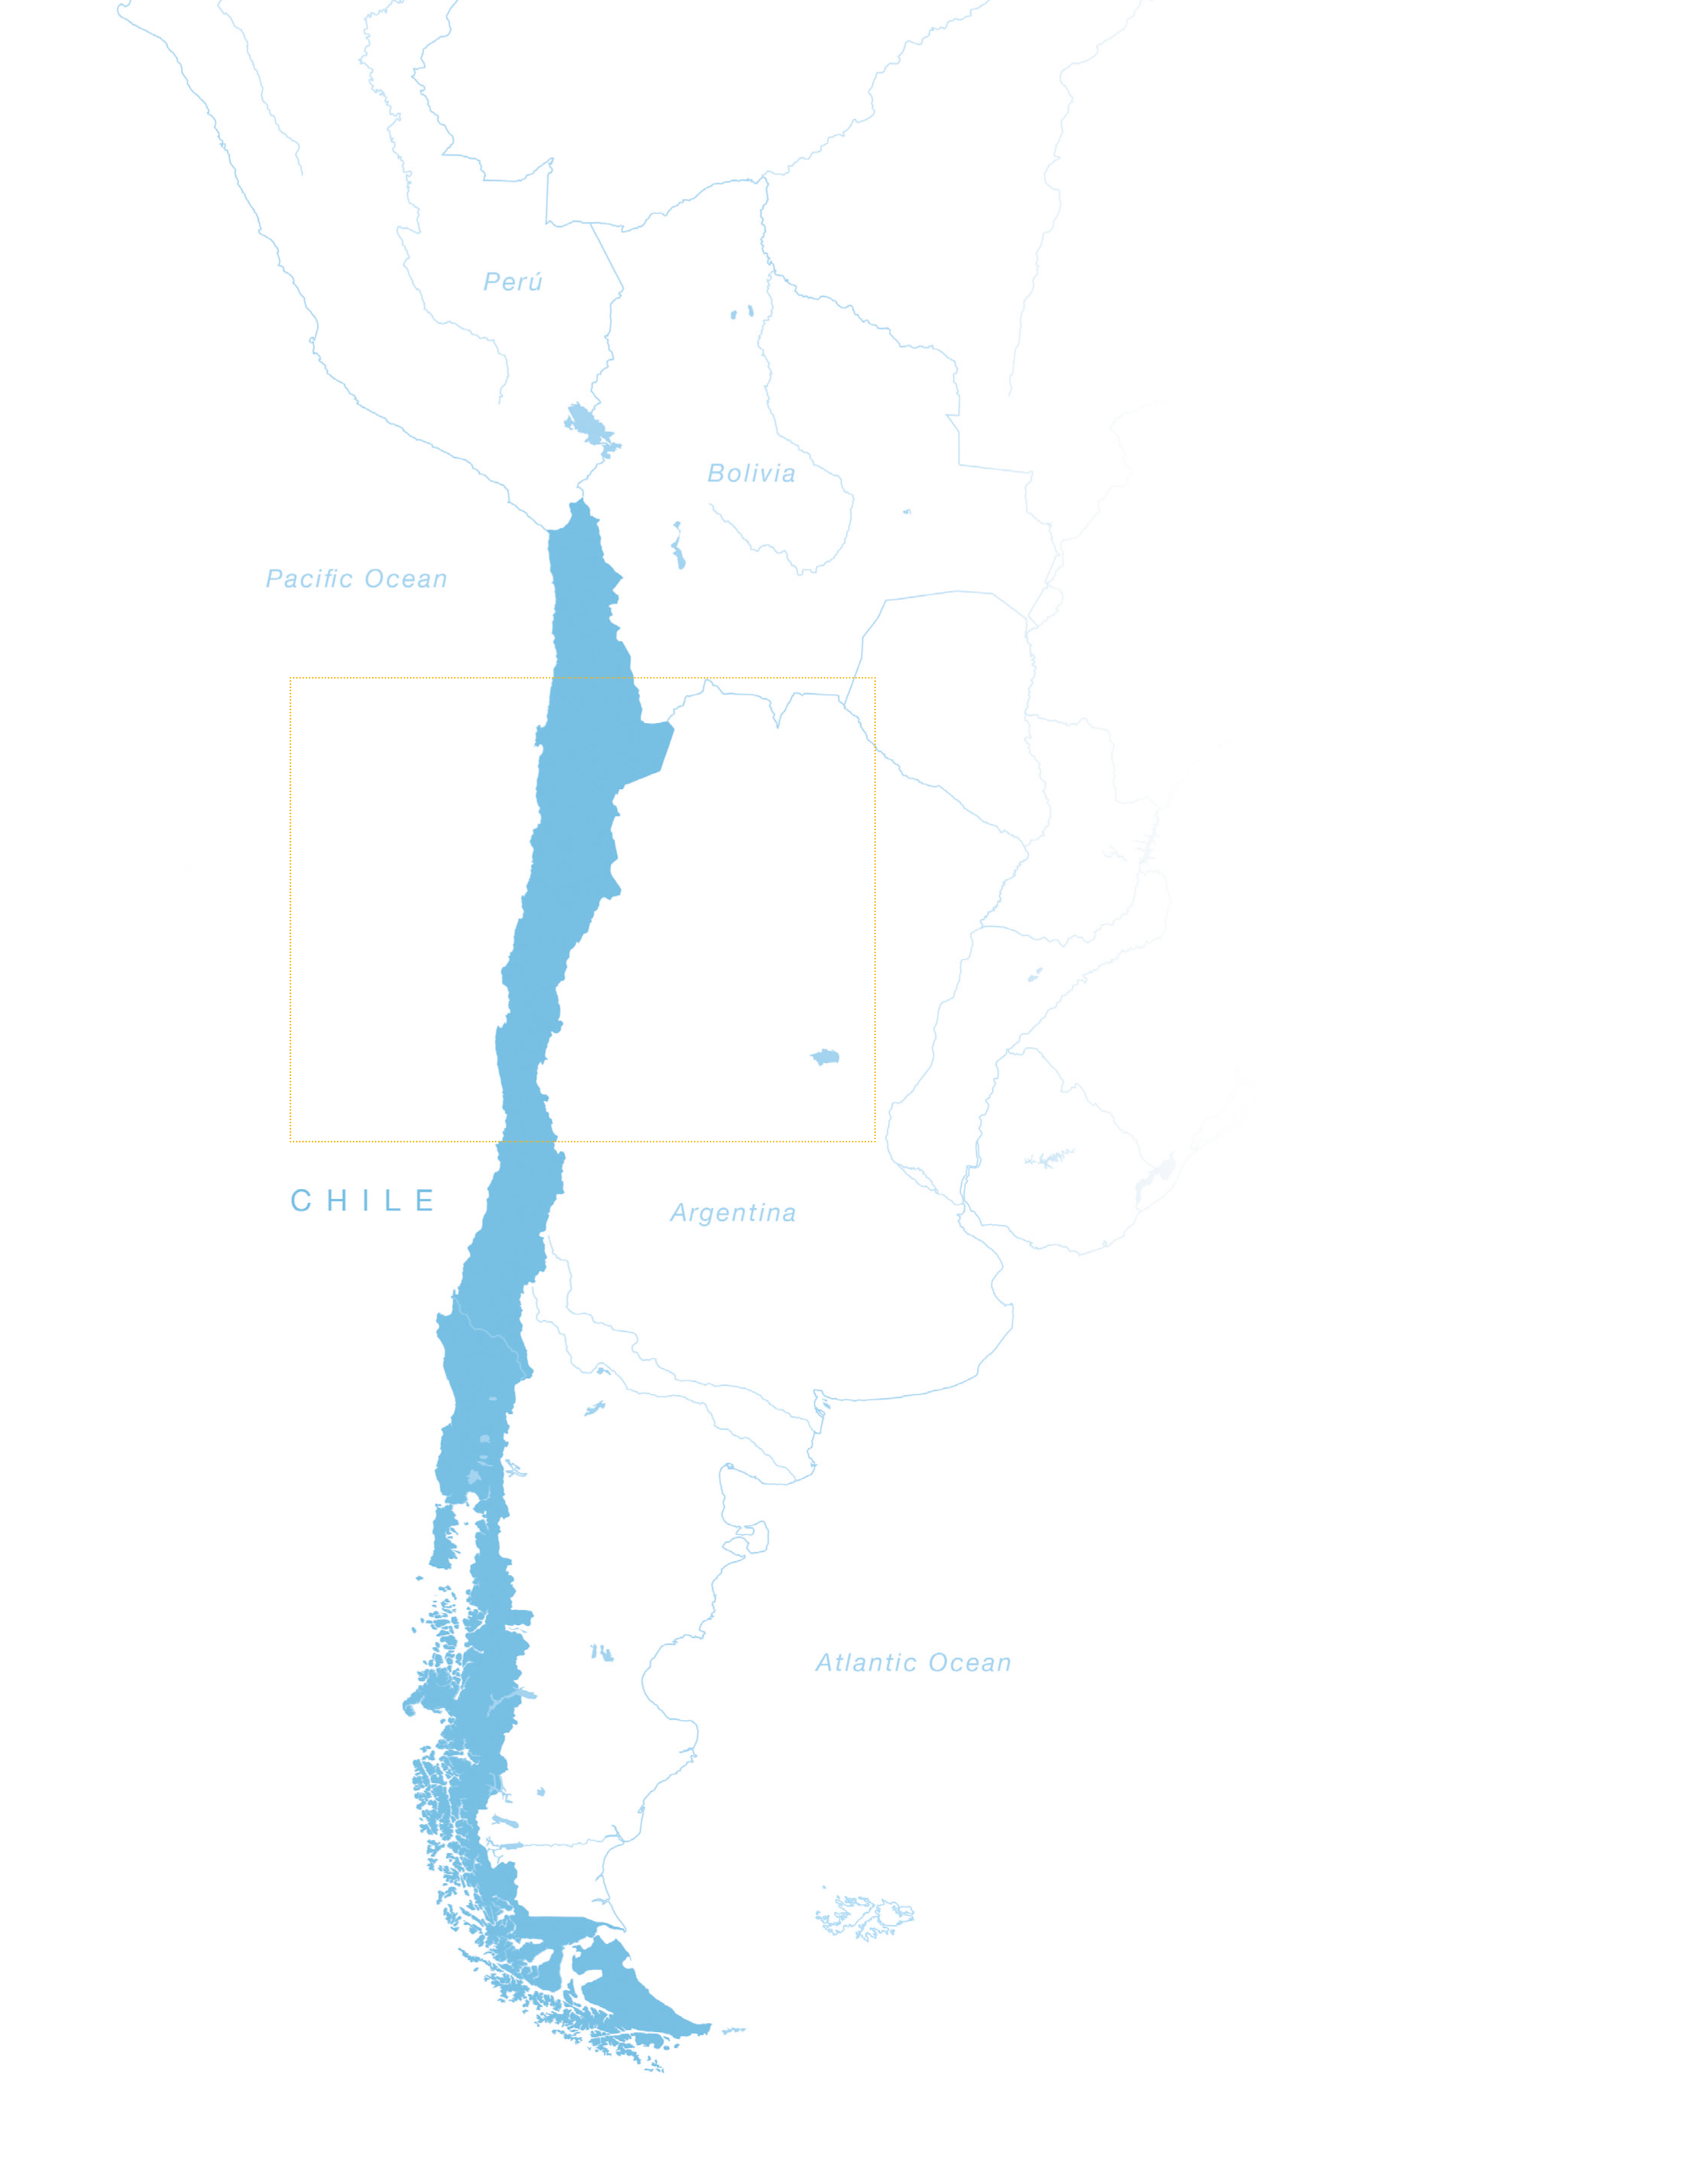

Map of Chile

Map of Chile

Credit: ESO